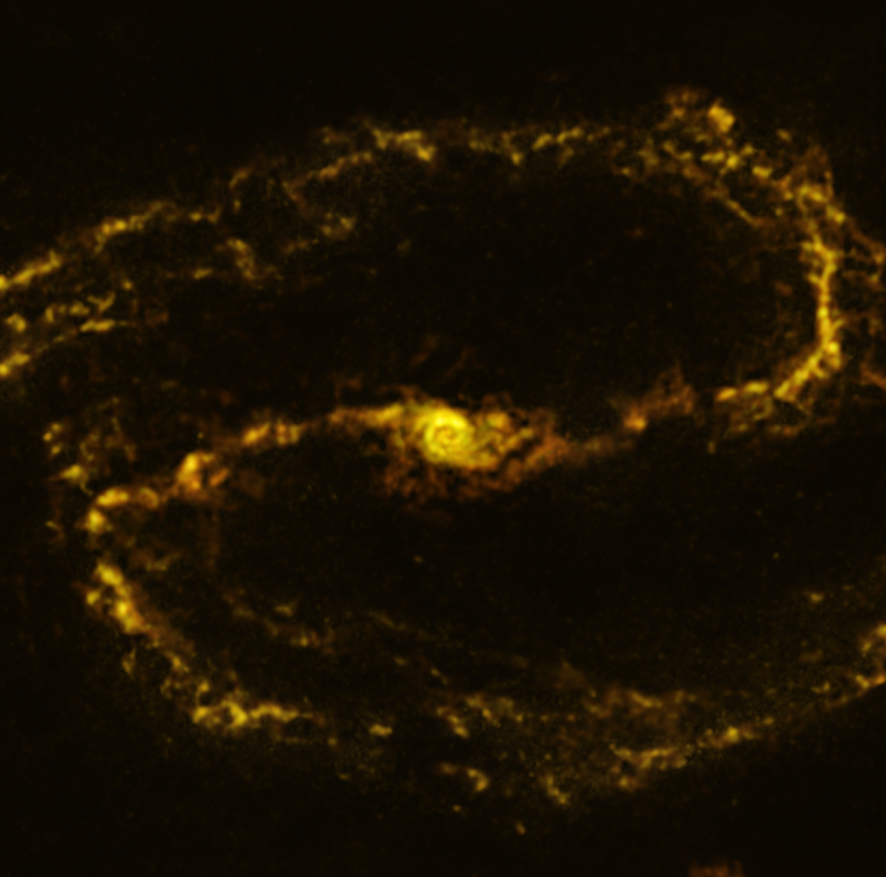

The NGC 1300 galaxy as seen with ALMA

This image of the nearby galaxy NGC 1300, taken with the Atacama Large Millimeter/submillimeter Array (ALMA), in which ESO is a partner, shows the distribution of cold clouds of molecular gas, which provide the raw material from which stars form.

NGC 1300 is a spiral galaxy, with a bar of stars and gas at its centre, located approximately 61 million light-years from Earth in the constellation Eridanus.

The images were taken as part of the Physics at High Angular resolution in Nearby GalaxieS (PHANGS) project, which is making high-resolution observations of nearby galaxies with telescopes operating across the electromagnetic spectrum.

Credit: ESO/ALMA (ESO/NAOJ/NRAO)/PHANGS